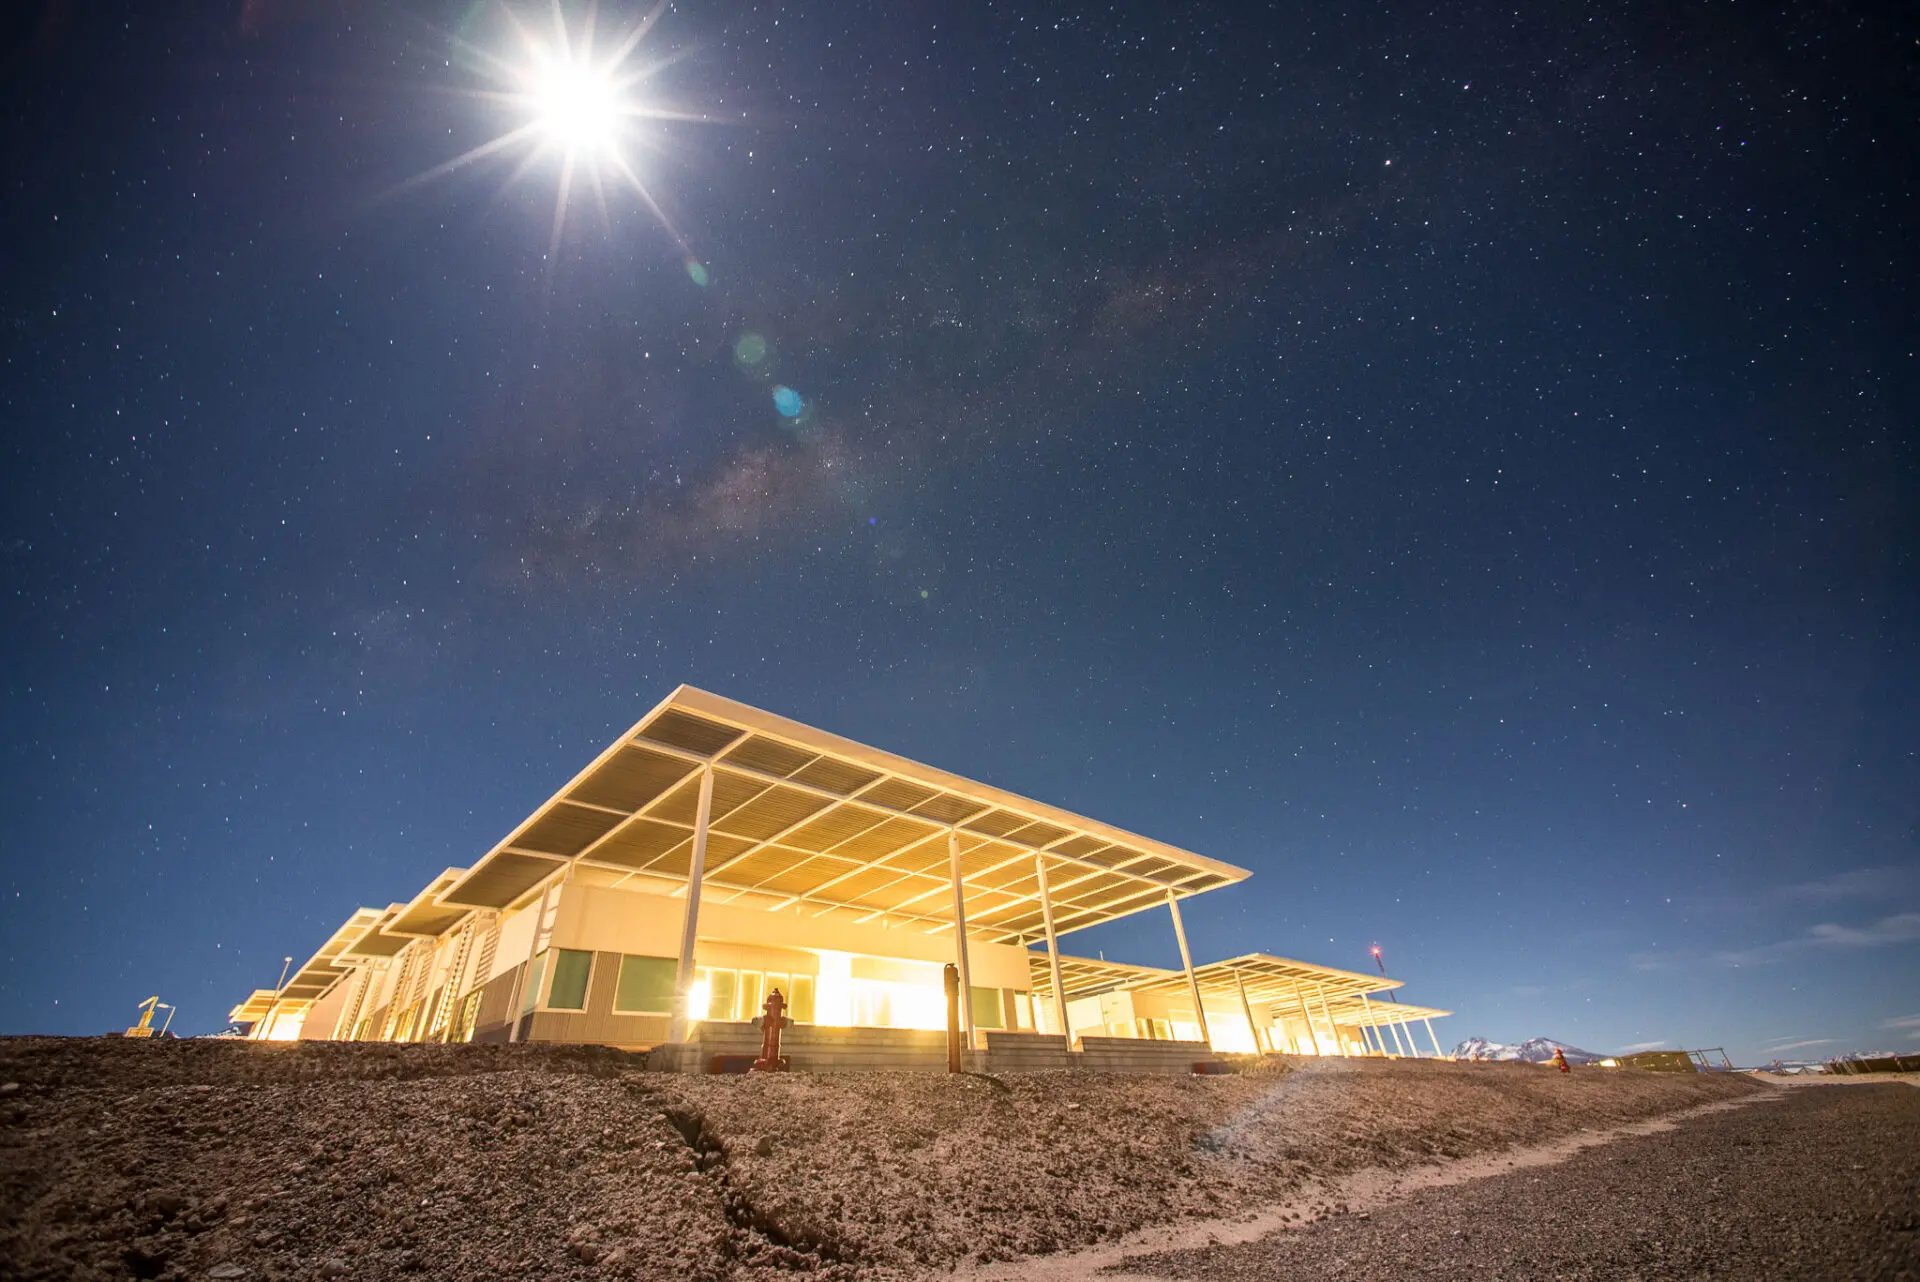

In this night image we can see a part of the OSF building

In this night image we can see a part of the OSF building, or Base Camp, where the Control Room is located (from where all aspects related to the operation of the antennas are reviewed). This is also where most of the offices of scientists and technicians are located, as well as the Laboratory where ALMA antenna receivers are assembled and regulated.

Credit: Sergio Otárola - ALMA (ESO / NAOJ / NRAO)